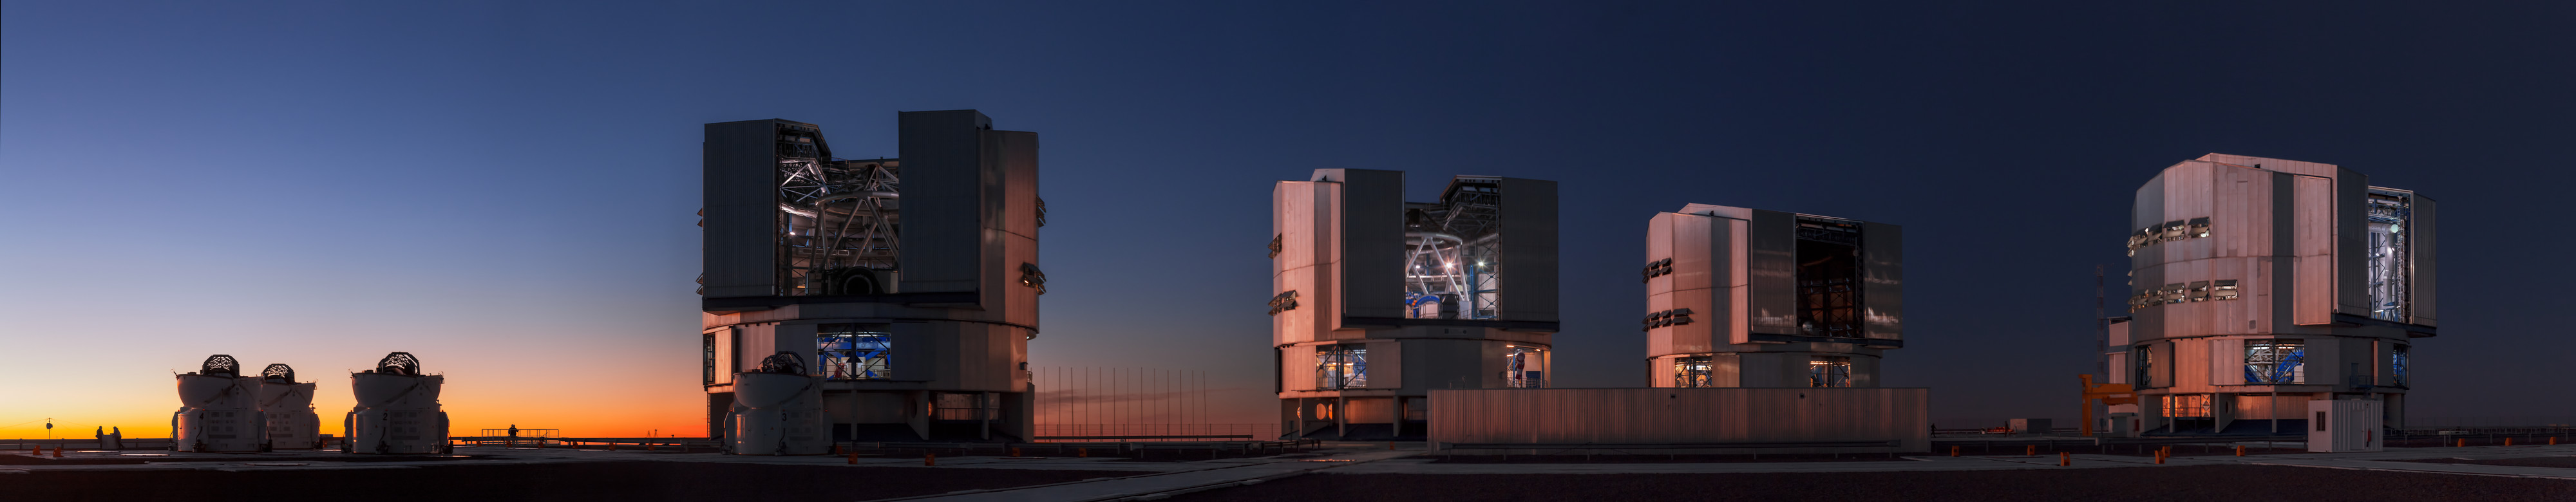

A hard day's night ahead

Sunset is typically a sign that another working day is over. City lights are slowly switched on as people return home eager to enjoy the evening and a good night’s sleep. However, this does not apply to astronomers working at an observatory such as ESO’s Paranal Observatory in Chile. Observing starts as soon as the Sun has disappeared below the horizon. Everything needs to be ready before dusk.

This panoramic photograph captures the ESO Very Large Telescope (VLT) against a beautiful twilight on Cerro Paranal. The enclosures of the VLT stand out in the picture as the telescopes in them are readied for a night of studying the Universe. The VLT is the world’s most powerful advanced optical telescope, consisting of four Unit Telescopes with primary mirrors 8.2 metres in diameter and four movable 1.8-metre Auxiliary Telescopes (ATs), which can be seen in the left corner of the image.

The telescopes can also work together as a single giant telescope, the ESO Very Large Telescope Interferometer (VLTI), which allows astronomers to observe the finest possible detail. This configuration is only used for a limited number of nights per year. Most of the time, the 8.2-metre Unit Telescopes are used individually.

Over the past 13 years, the VLT has had a huge impact on observational astronomy. With the advent of the VLT, the European astronomical community has experienced a new age of discoveries, most notably, the tracking of the stars orbiting the Milky Way’s central black hole and the first image of an extrasolar planet, which are two of the top three of ESO’s Top 10 Astronomical Discoveries.

The VLT’s four Unit Telescopes are named after celestial objects in Mapuche, which is an ancient native language of the indigenous people of Chile and Argentina. From left to right, we have Antu (UT1; the Sun), Kueyen (UT2; the Moon), Melipal (UT3; the Southern Cross) and Yepun (UT4; Venus).

This photograph was taken by ESO Photo Ambassador, Babak Tafreshi.

This image is available as a Mounted Image in the ESOshop.

#L

Credit: ESO/B. Tafreshi (twanight.org)